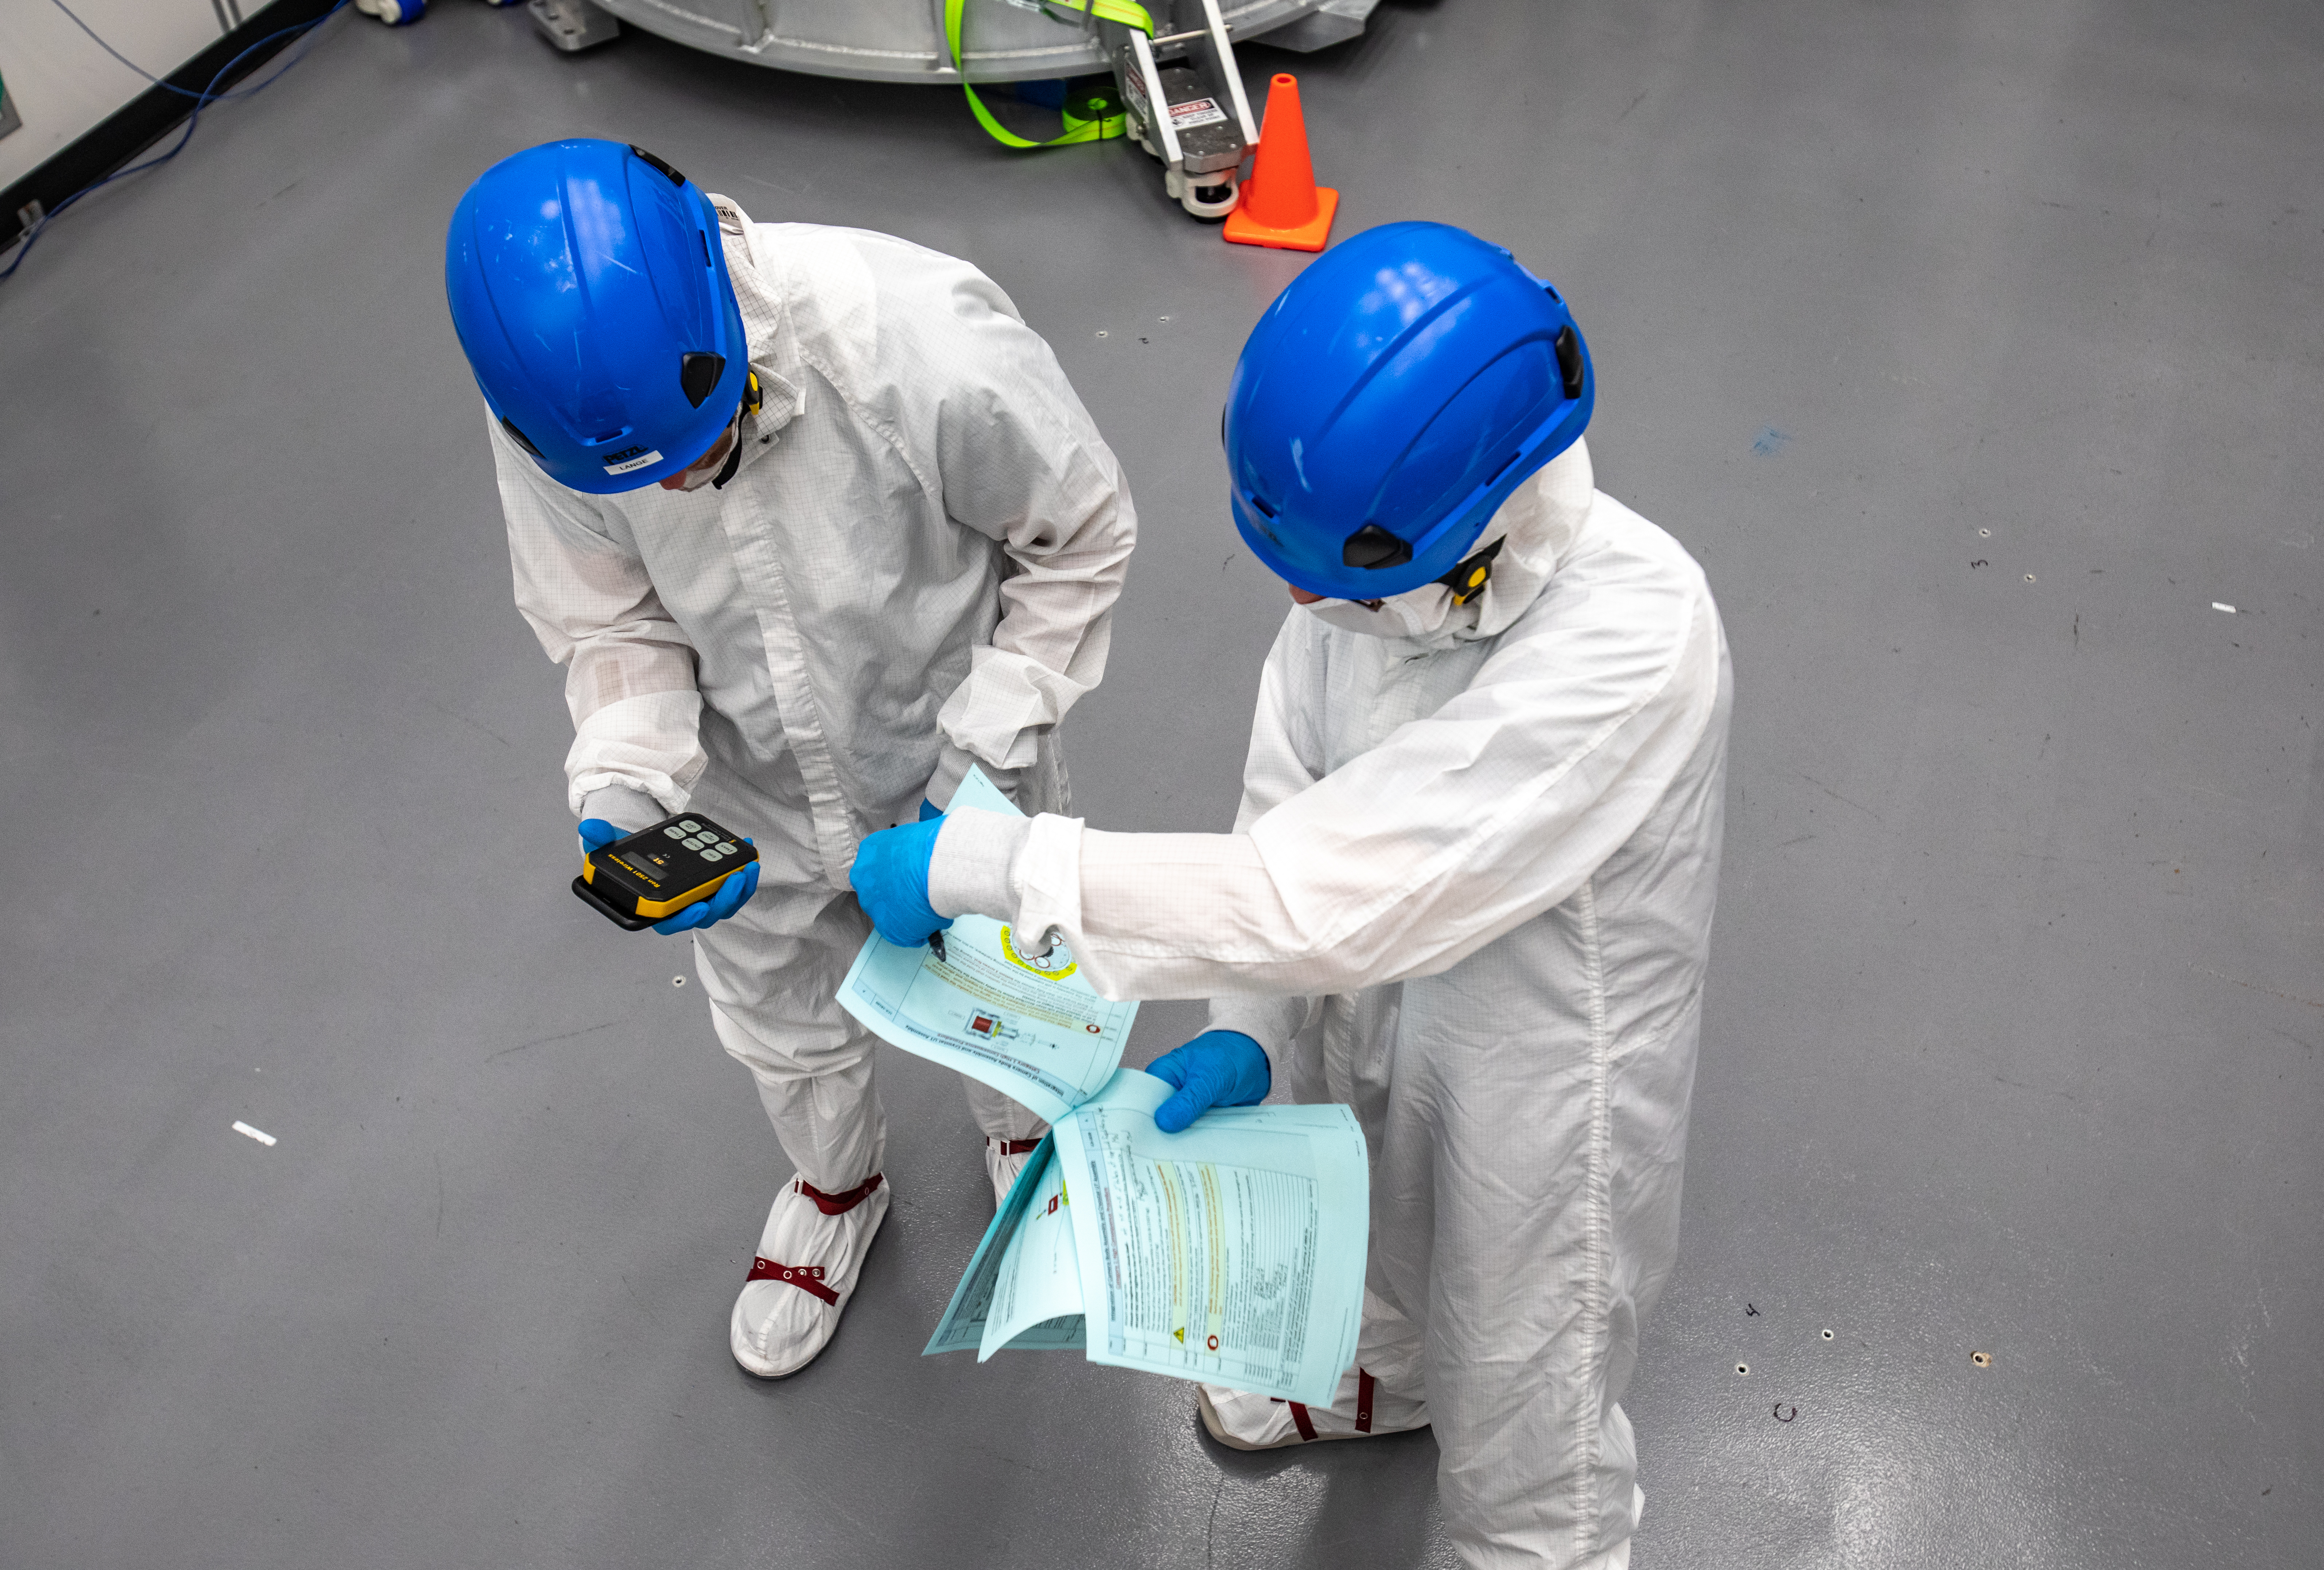

LSST Cryostat to Camera Body Lift

The LSST camera team successfully installed the cryostat to the camera body on April 8.

Credit: Jacqueline Ramseyer Orrell/SLAC National Accelerator Laboratory